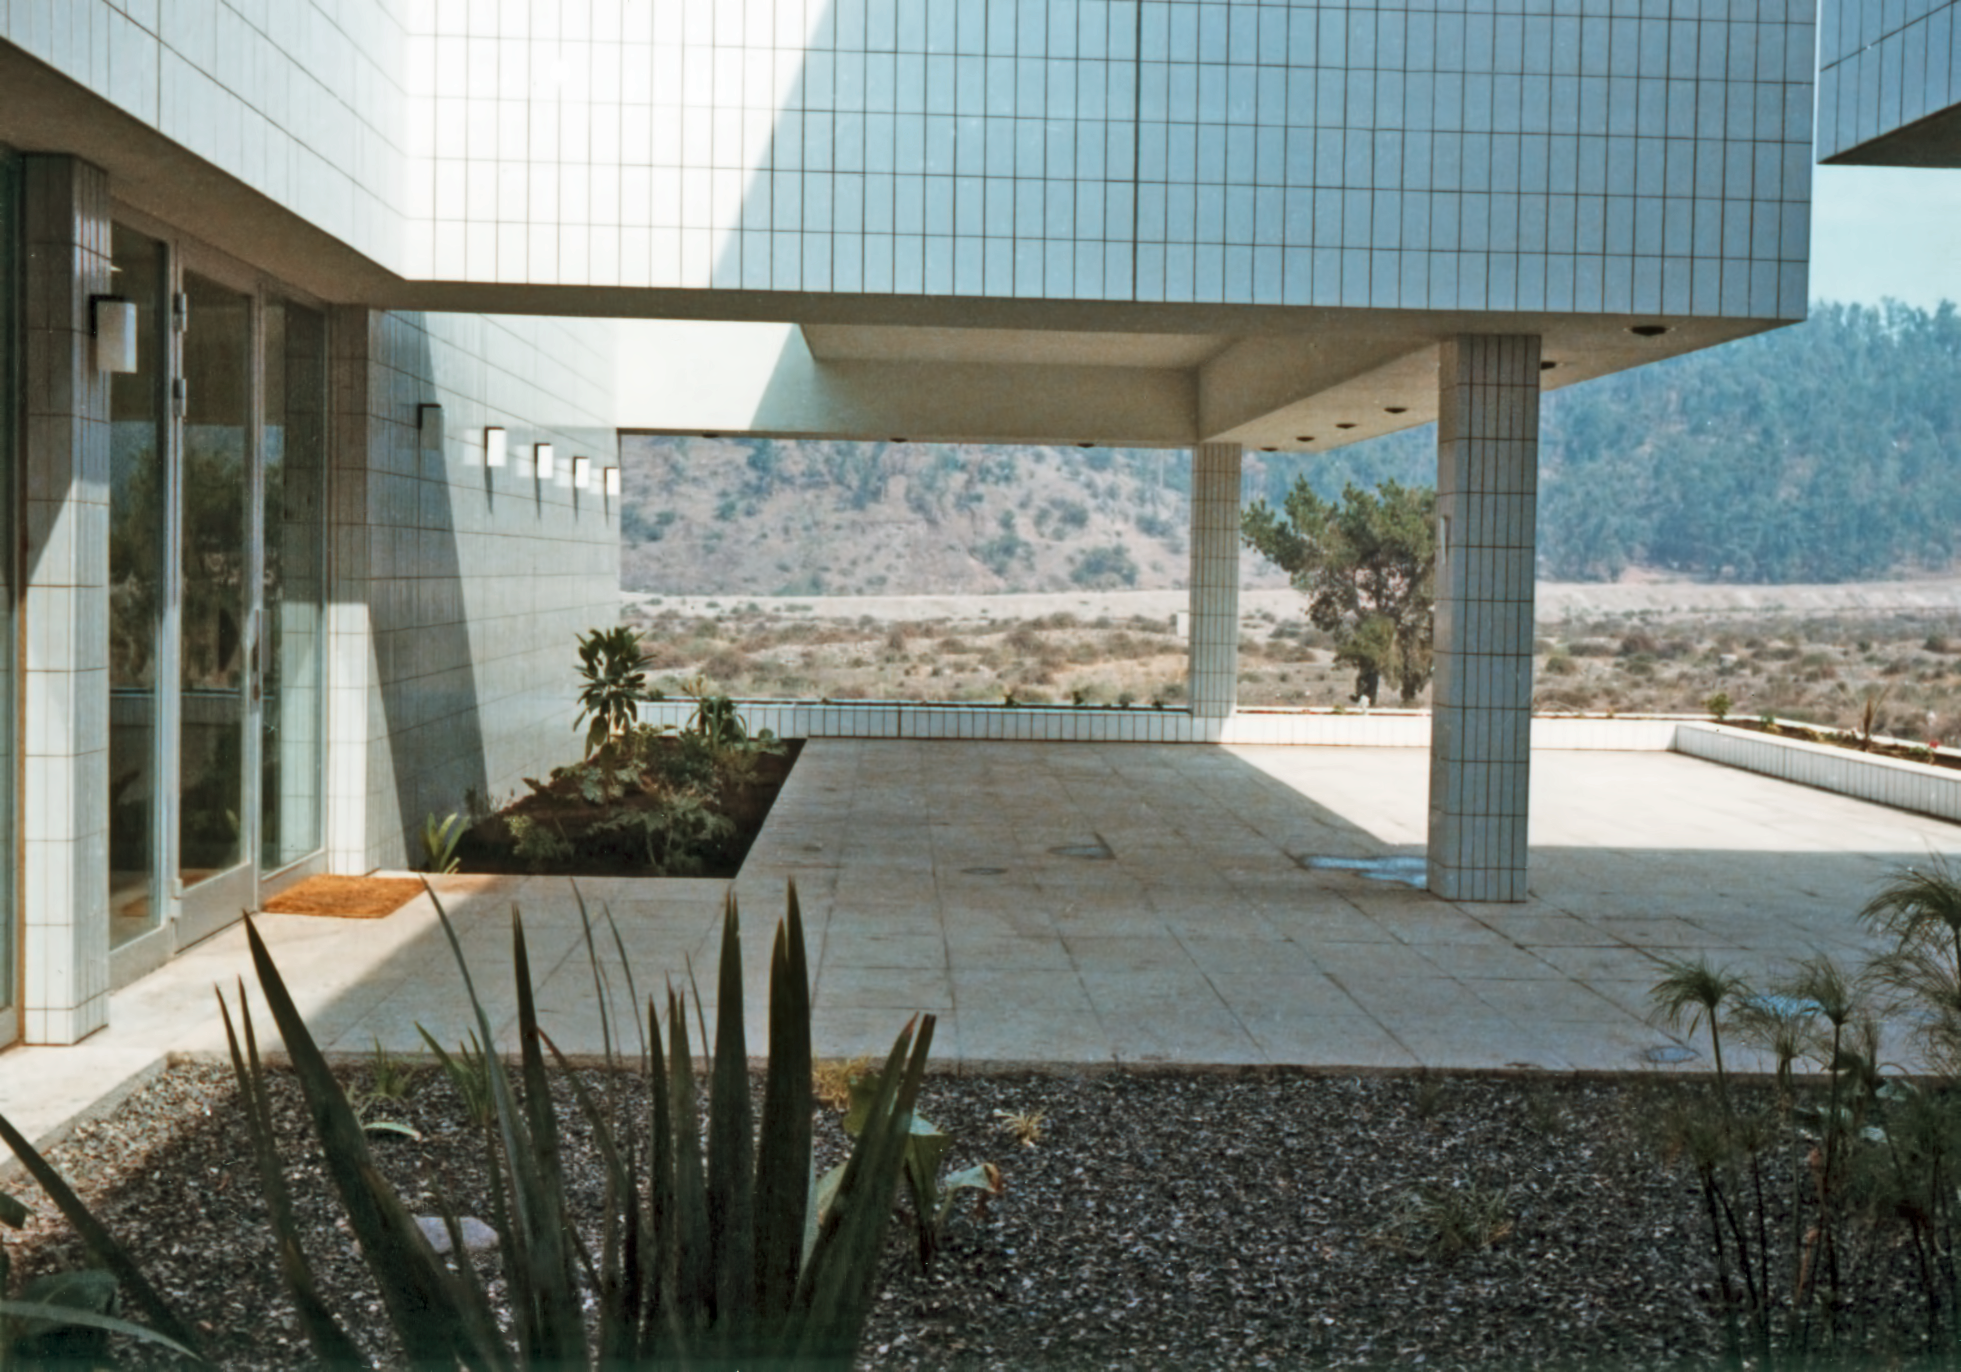

ESO Vitacura Offices in 1969

Detail of the (then) new ESO Vitacura Offices, in Santiago, Chile, in 1969. Today this is the location of the cafeteria.

Credit: ESO/Hochtief